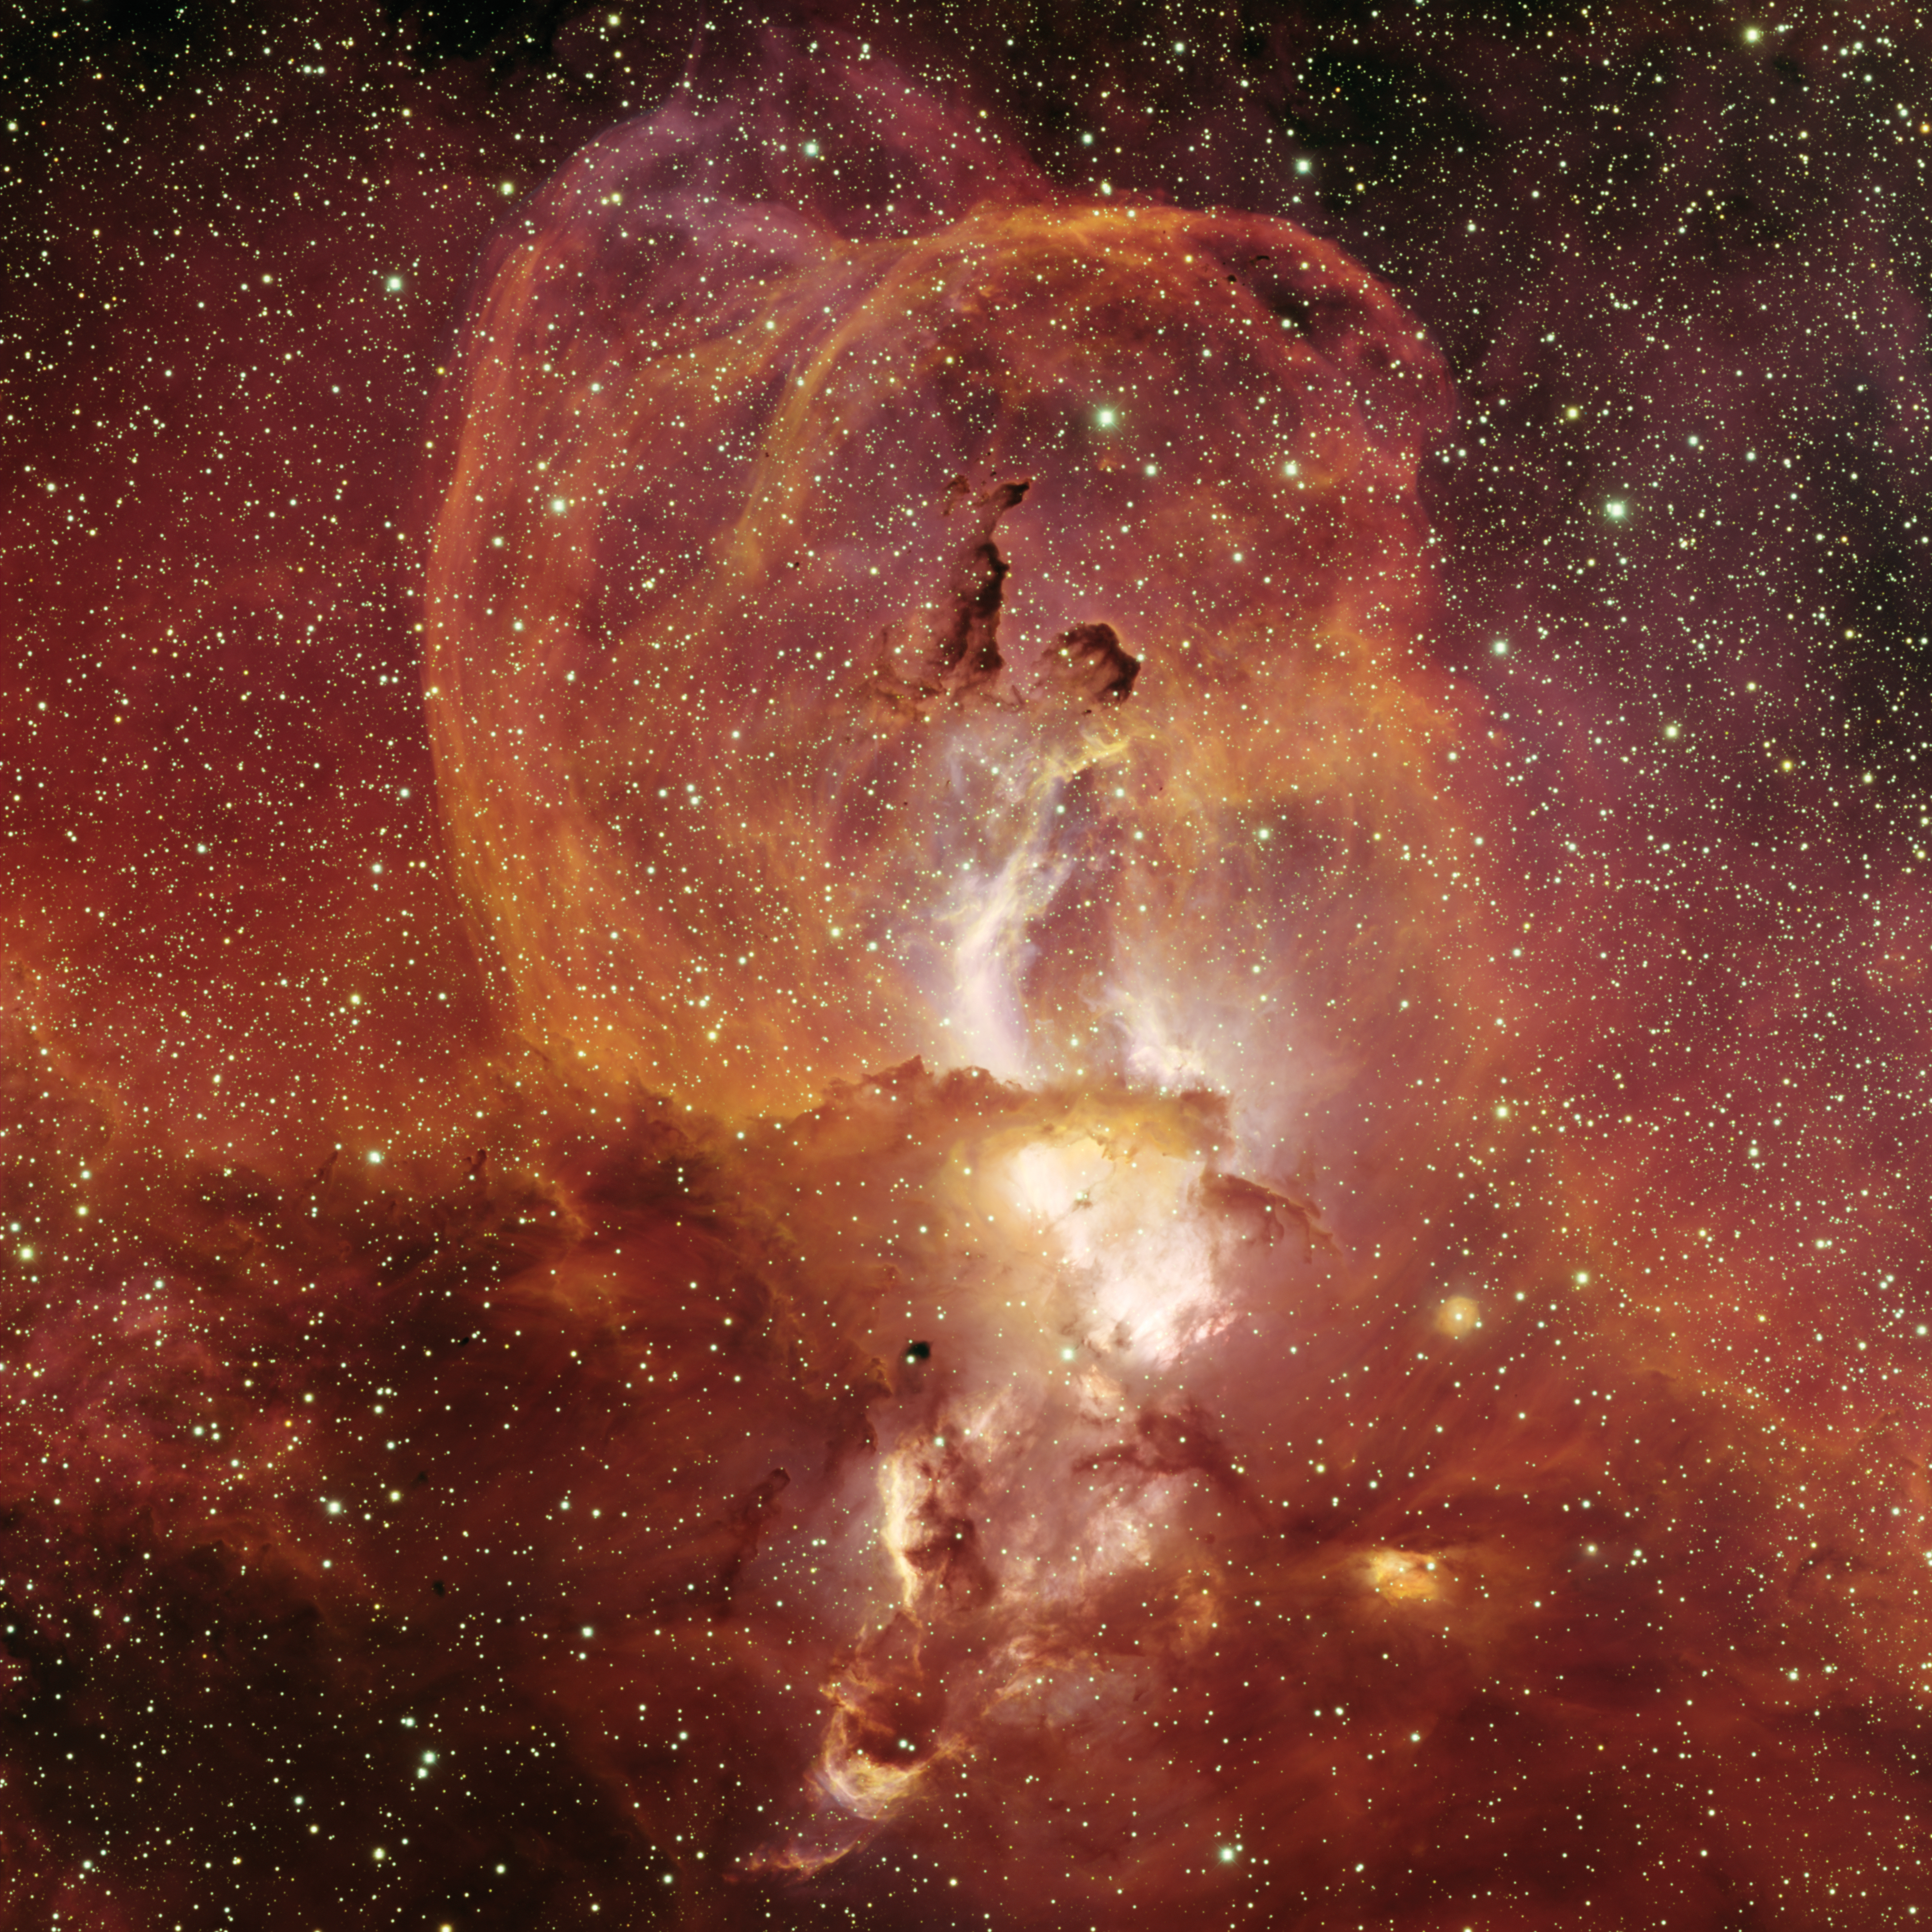

NGC 3582 in Sagittarius

NGC3582 is a minor nebula in the Sagittarius arm of the Milky Way galaxy. It is part of star-forming region RCW 57 in Carina. This image was taken in 2007 using the Mosaic-2 imager on the Blanco 4-meter telescope at Cerro Tololo Inter-American Observatory.

Credit: T.A. Rector/University of Alaska Anchorage, T. Abbott and NOIRLab/NSF/AURA